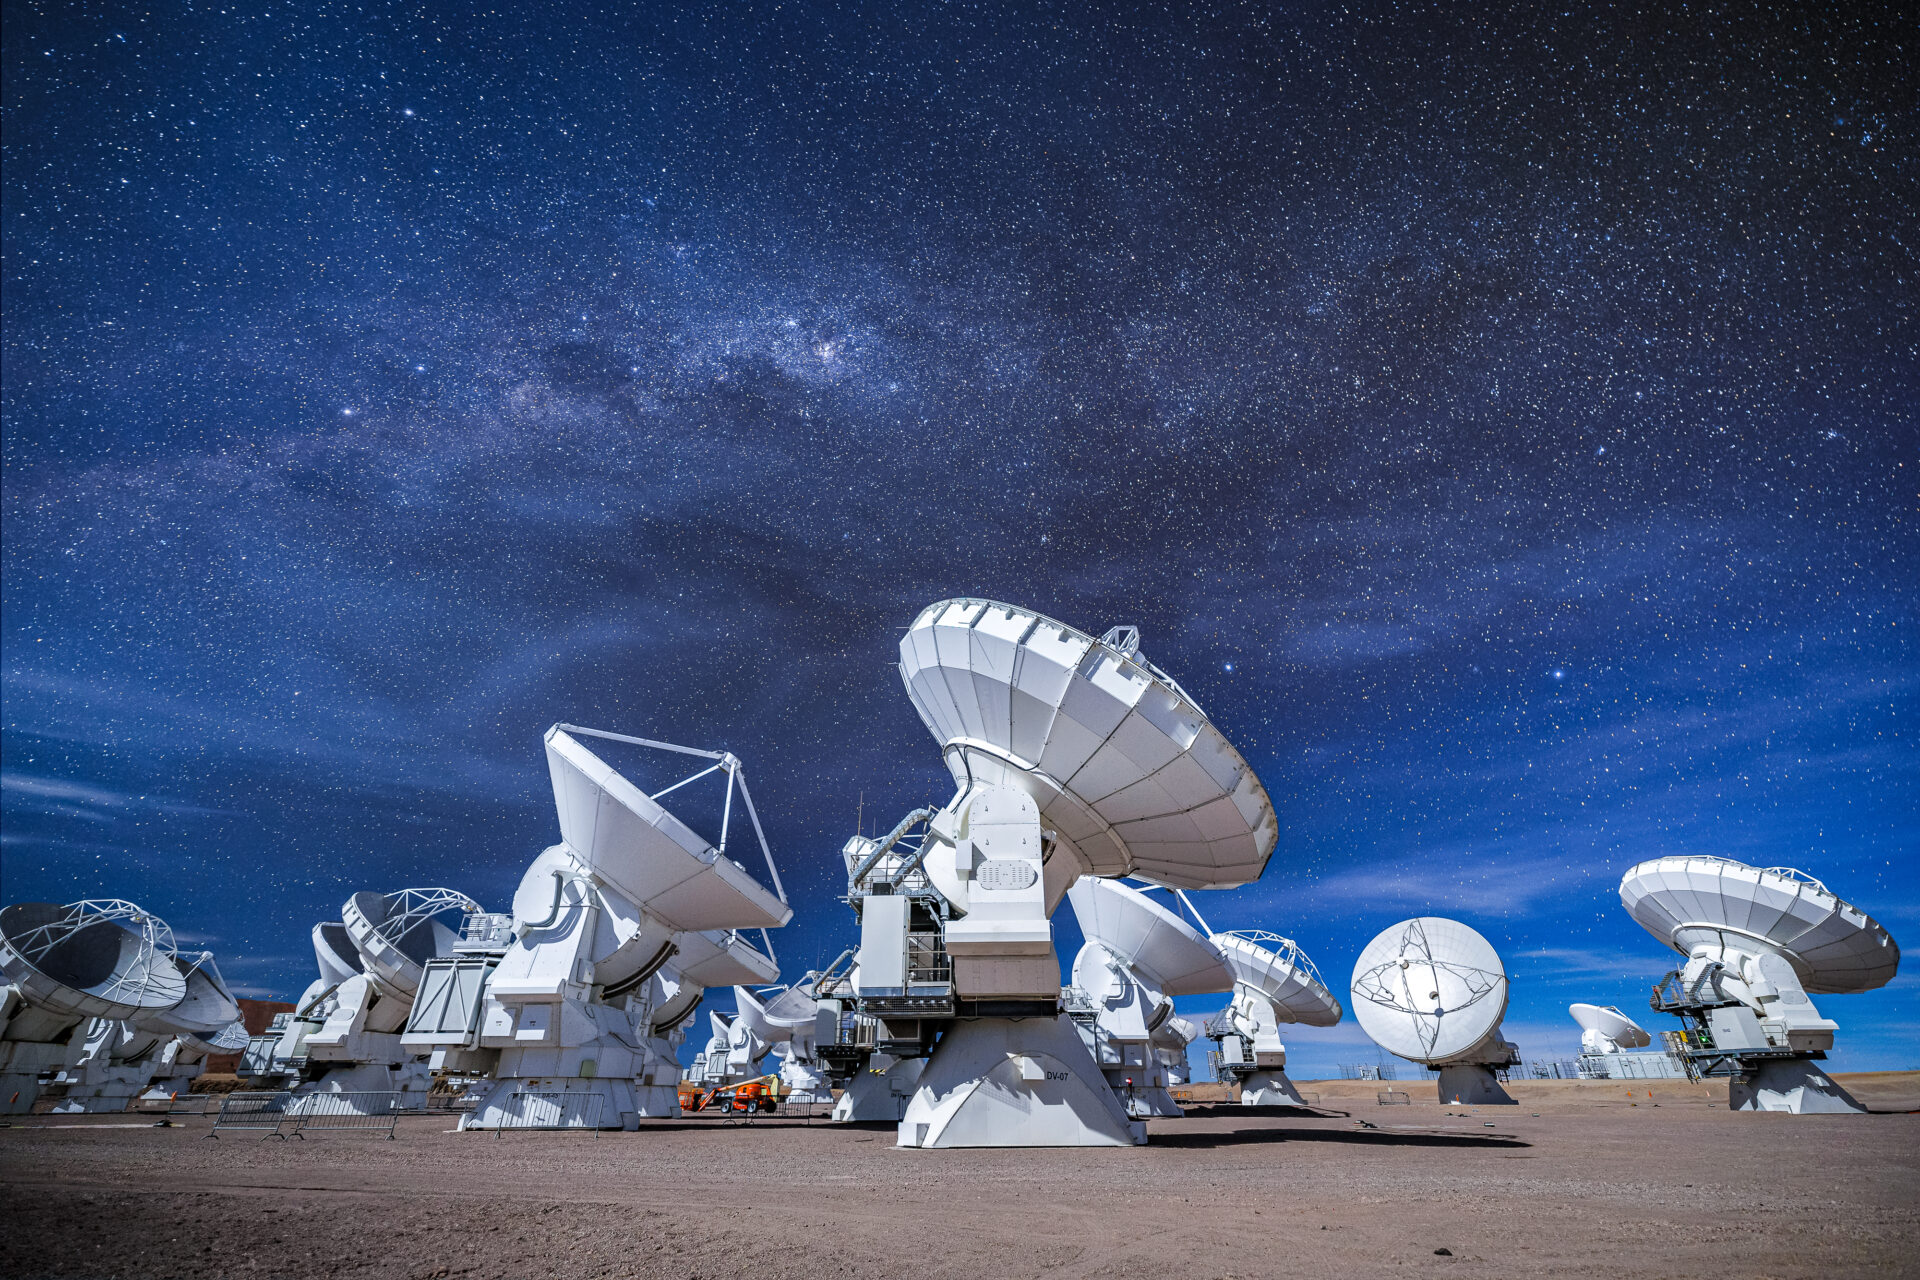

ALMA Antennas

An impressive view of the ALMA array, in a compact configuration, during a moonlit night, that anyways reveals a very starry sky in the Chajnantor Plateau.

Credit: Alex Pérez